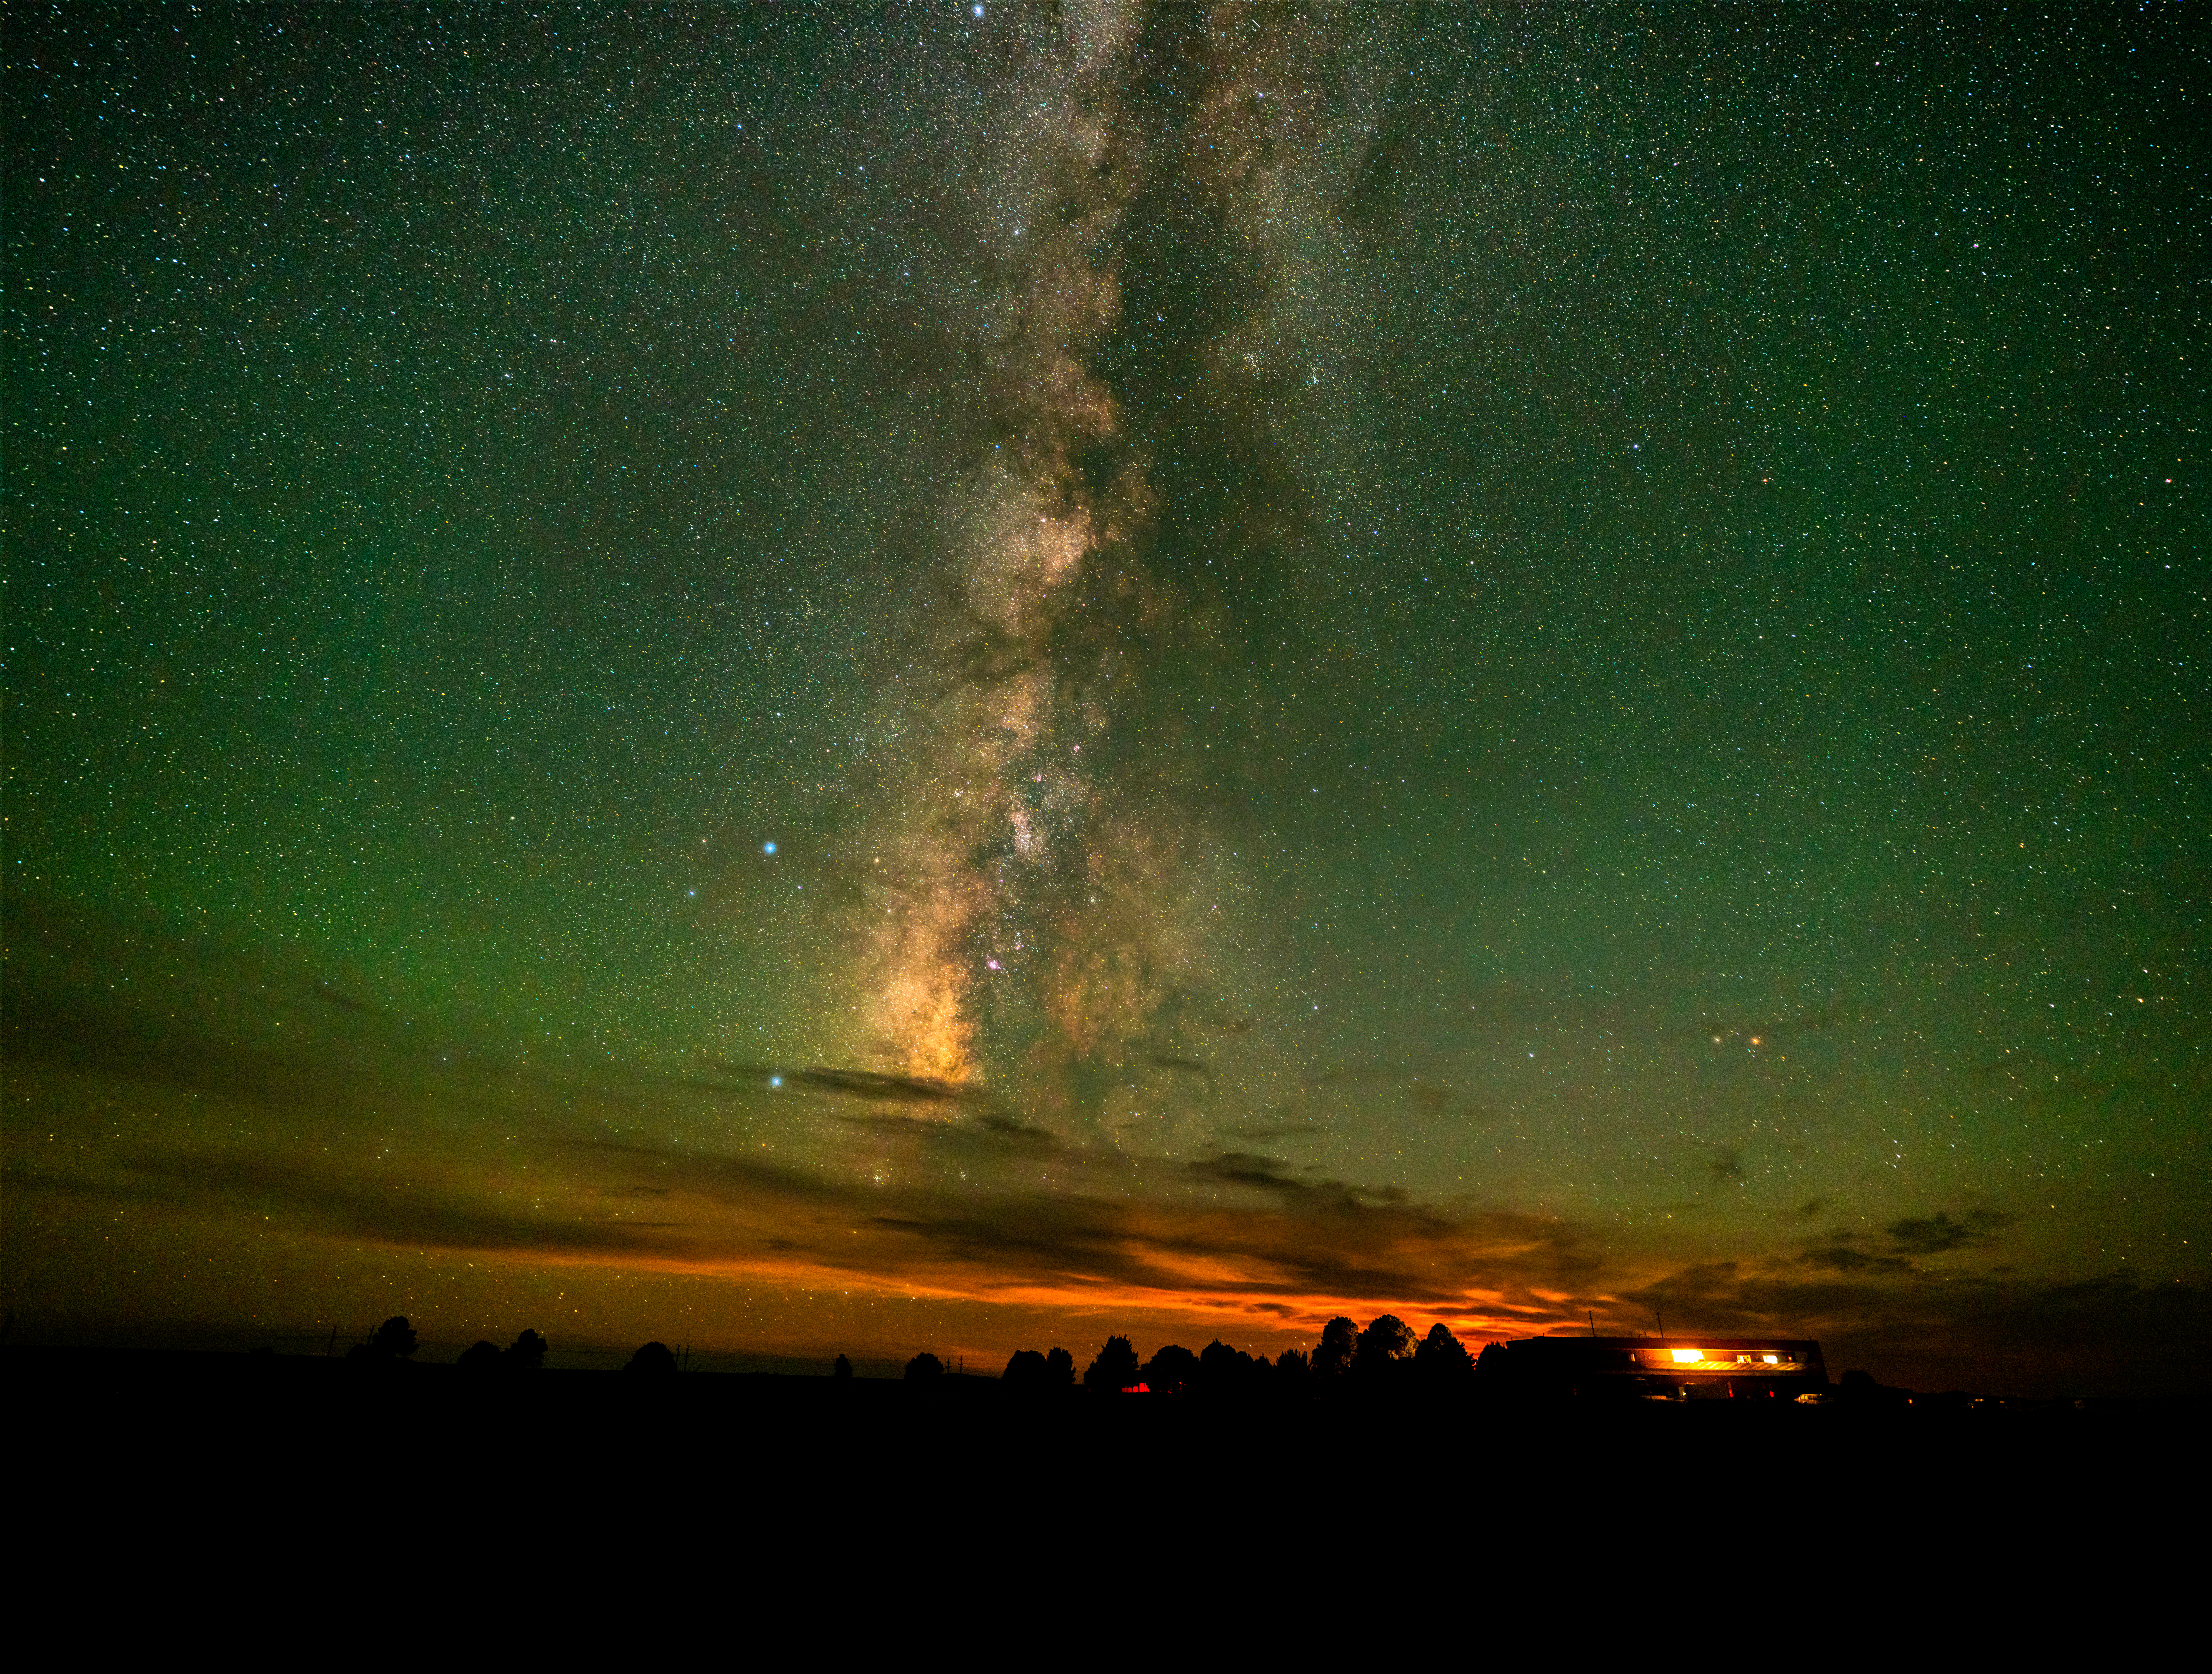

VLA Control Building at Night

Photo taken by Jeff Hellerman as part of an astrophotography project with the National Radio Astronomy Observatory and the Very Large Array (VLA).

Credit: Jeff Hellerman, NRAO/AUI/NSF